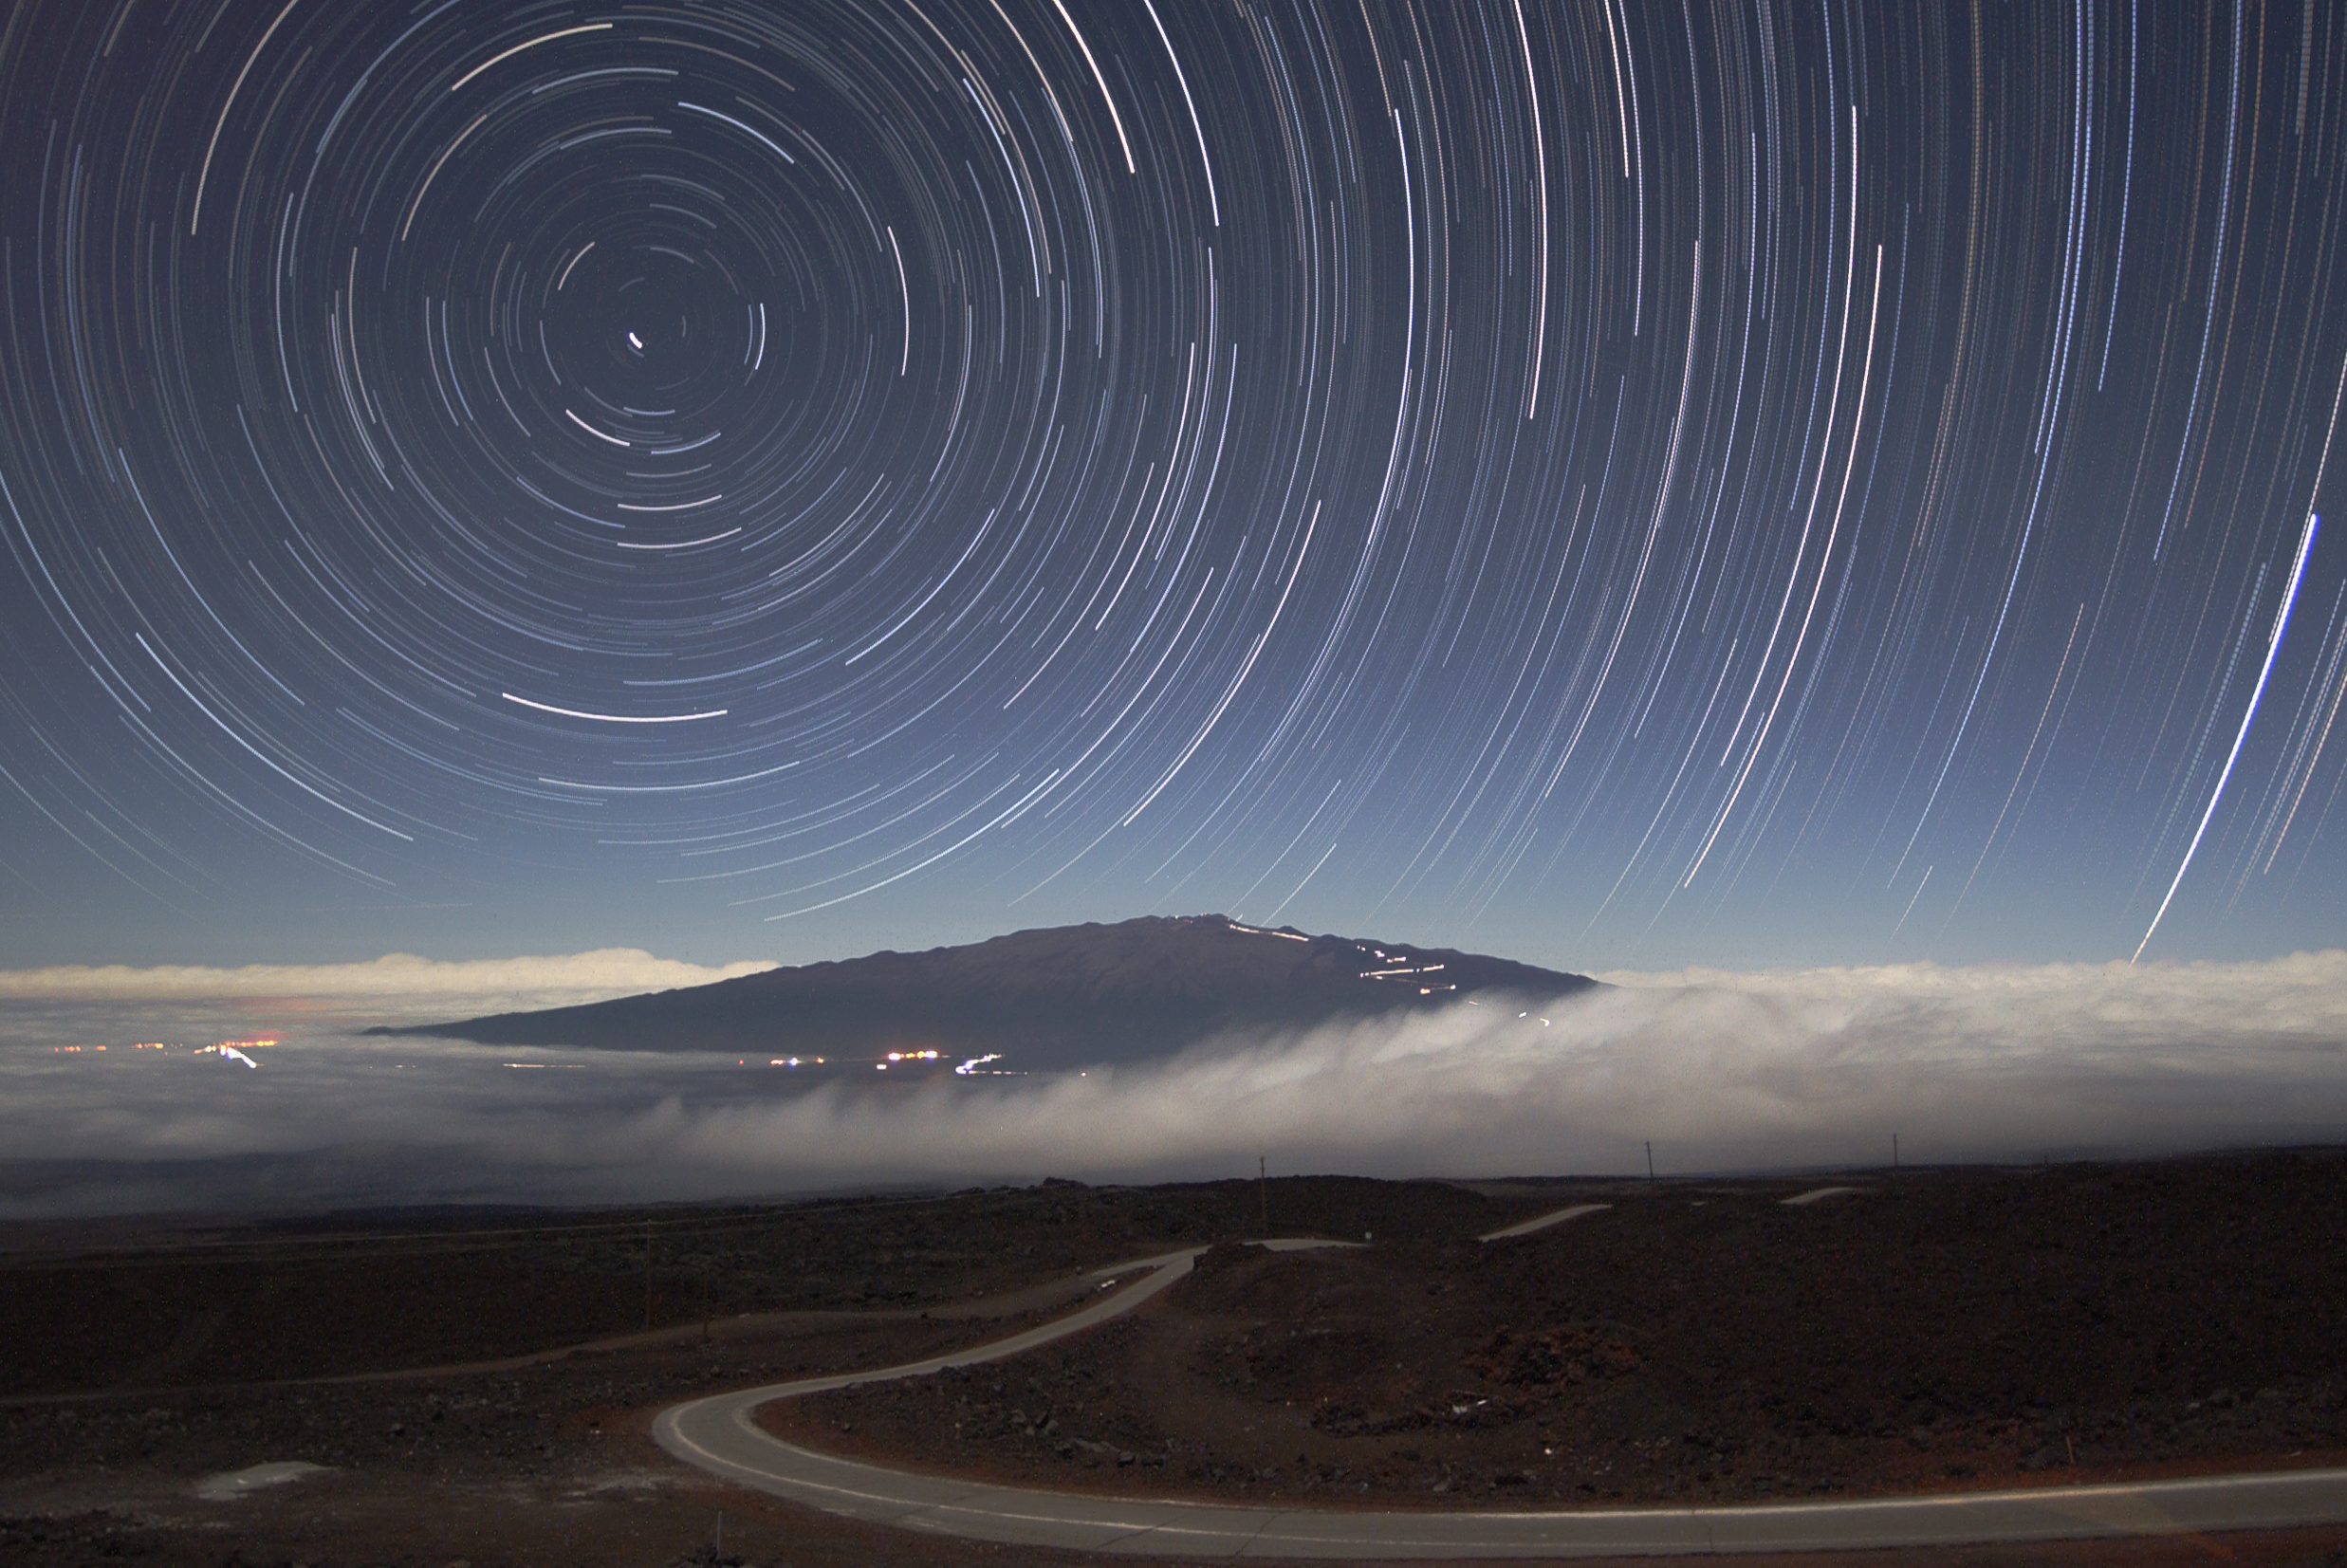

Star Trails Over Mauna Kea

This classic star trail image was obtained with a digital camera using the technique described in the March, 2004 Sky and Telescope magazine. Over 150 individual one-minute digital images were stacked in Photoshop to create this image. A first-quarter moon illuminated the surrounding landscape for the duration of the exposures.

NOTE: These images were used to create a High-Definition video time-lapse movie

Credit: International Gemini Observatory/NOIRLab/NSF/AURA